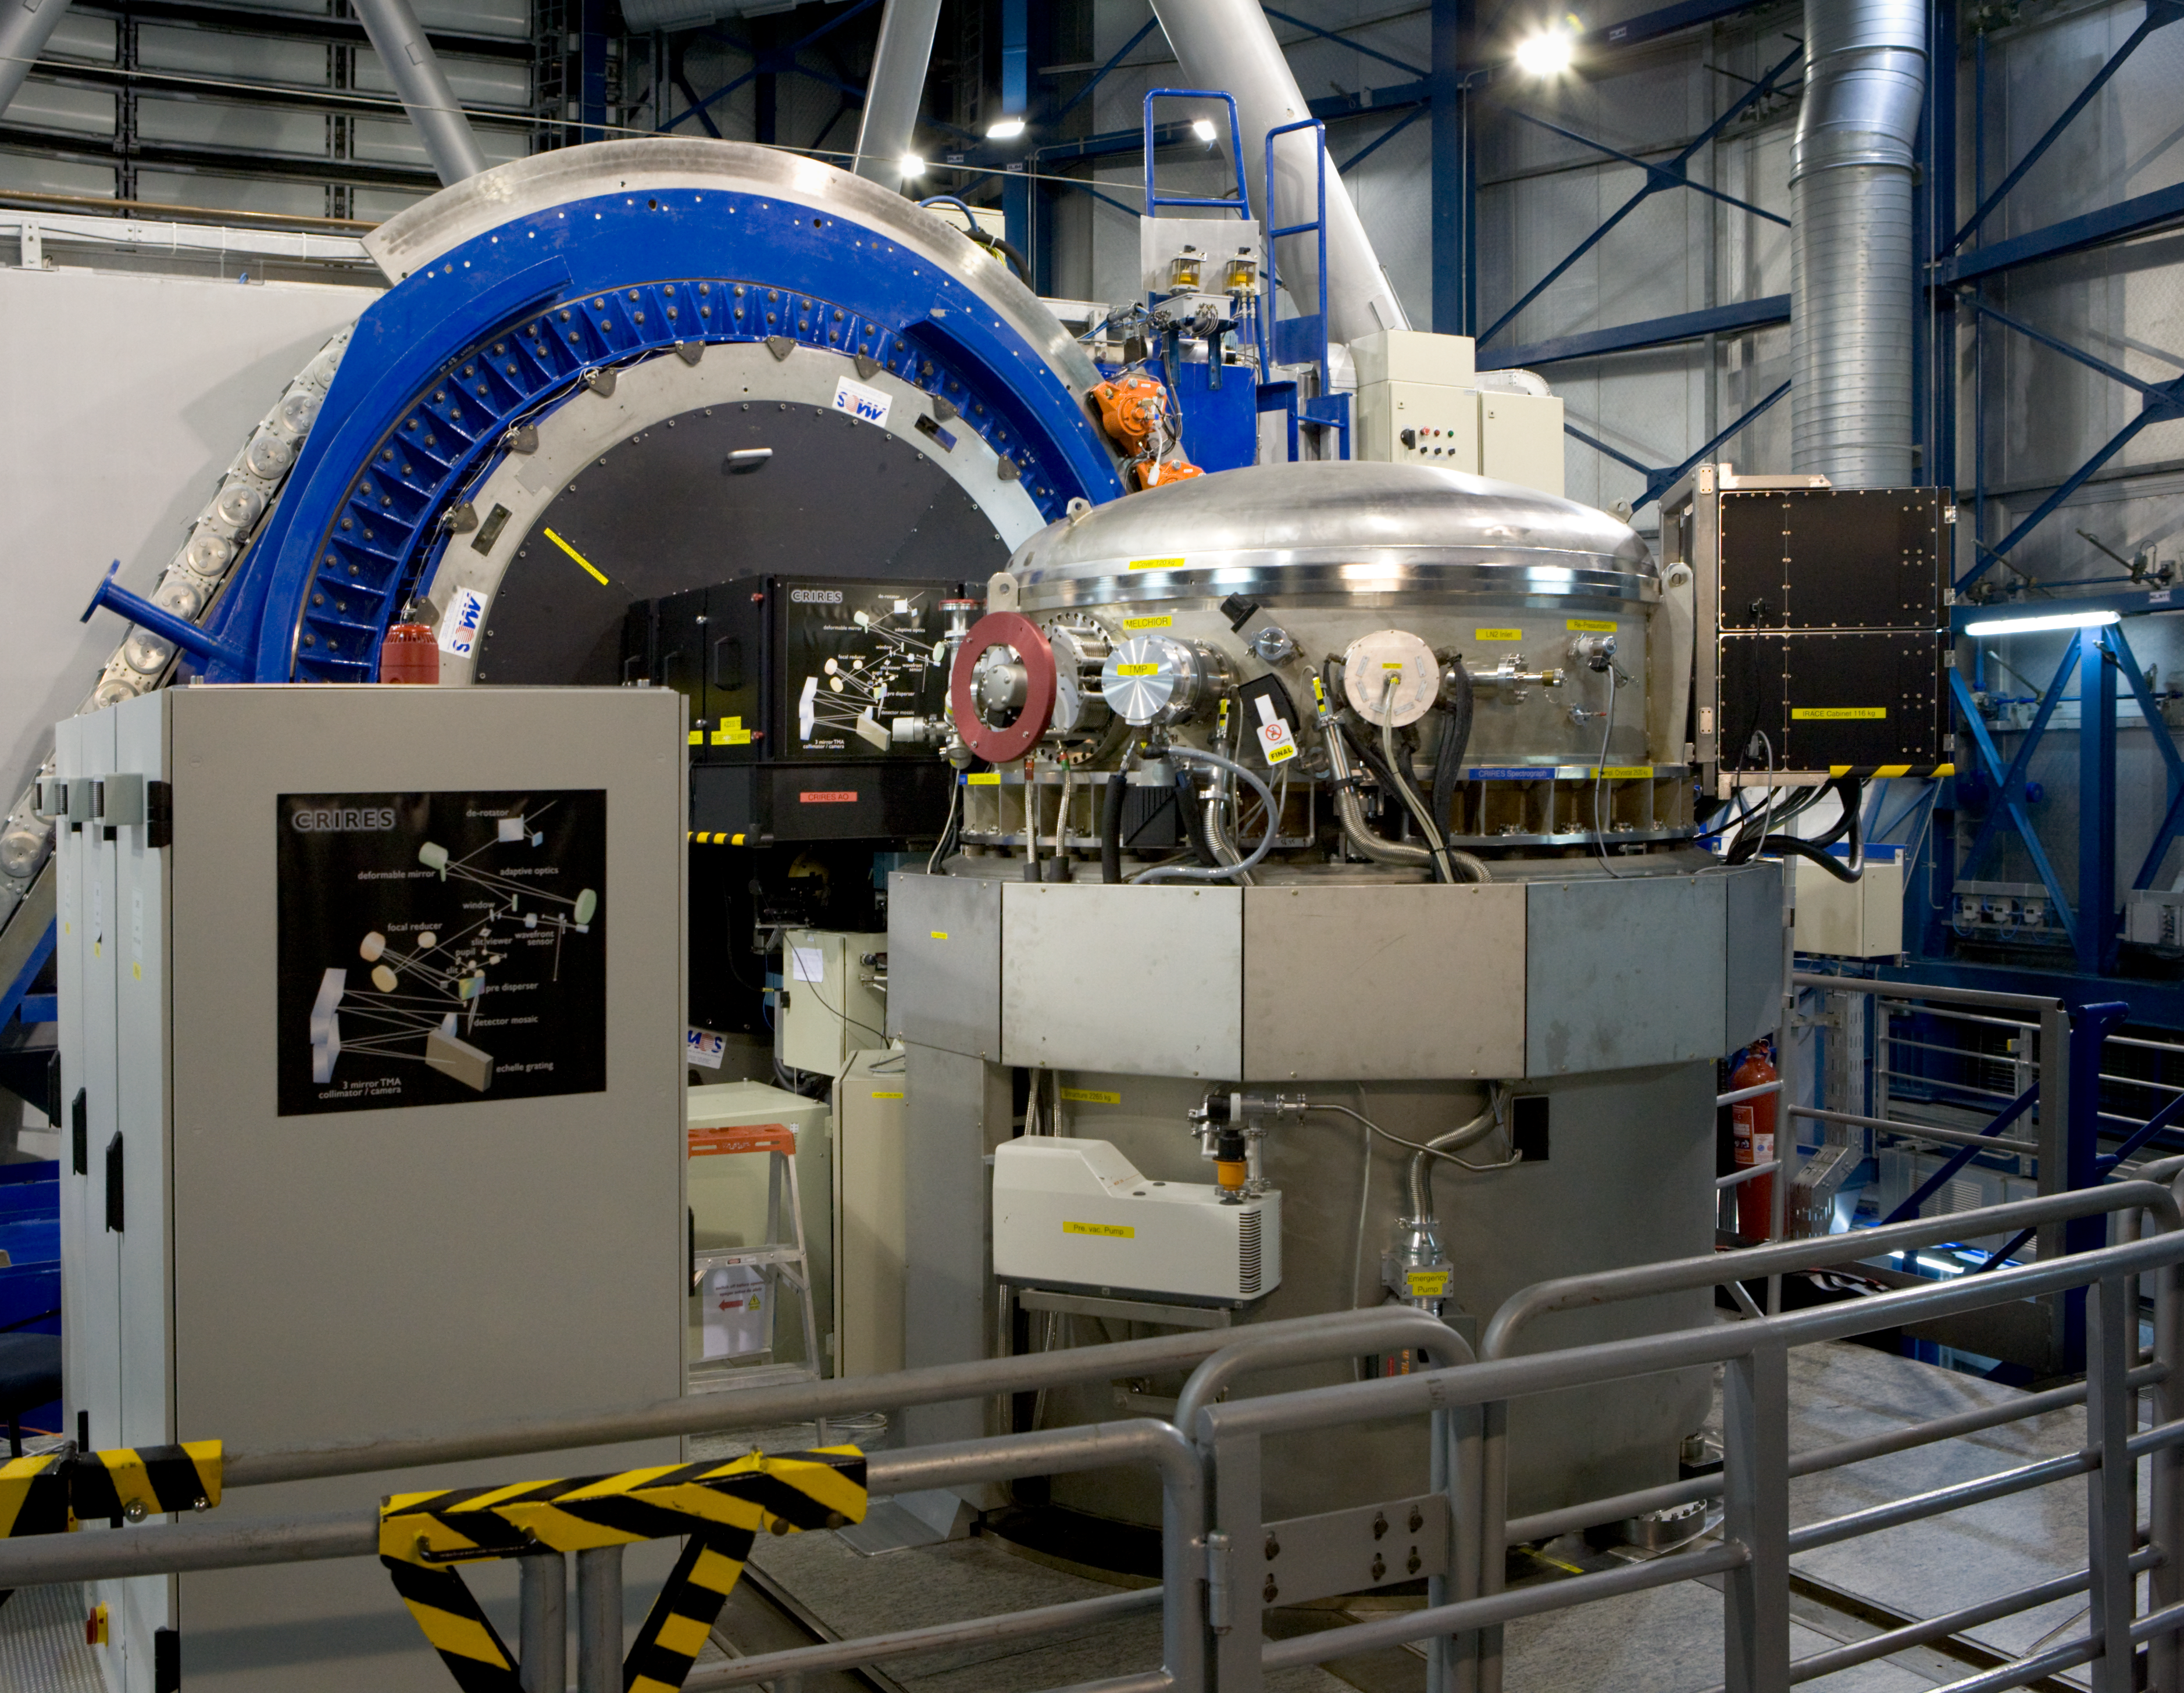

CRIRES

The CRIRES Instrument, located on the Nasmyth-platform of VLT Unit Telescope 1, Antu. CRIRES is the cryogenic high-resolution infrared echelle spectrograph, which provides a resolving power of up to 100 000 in the spectral range from 1 to 5 microns. CRIRES can boost all scientific applications aiming at fainter objects, higher spatial (extended sources), spectral and temporal resolution.

Credit: ESO